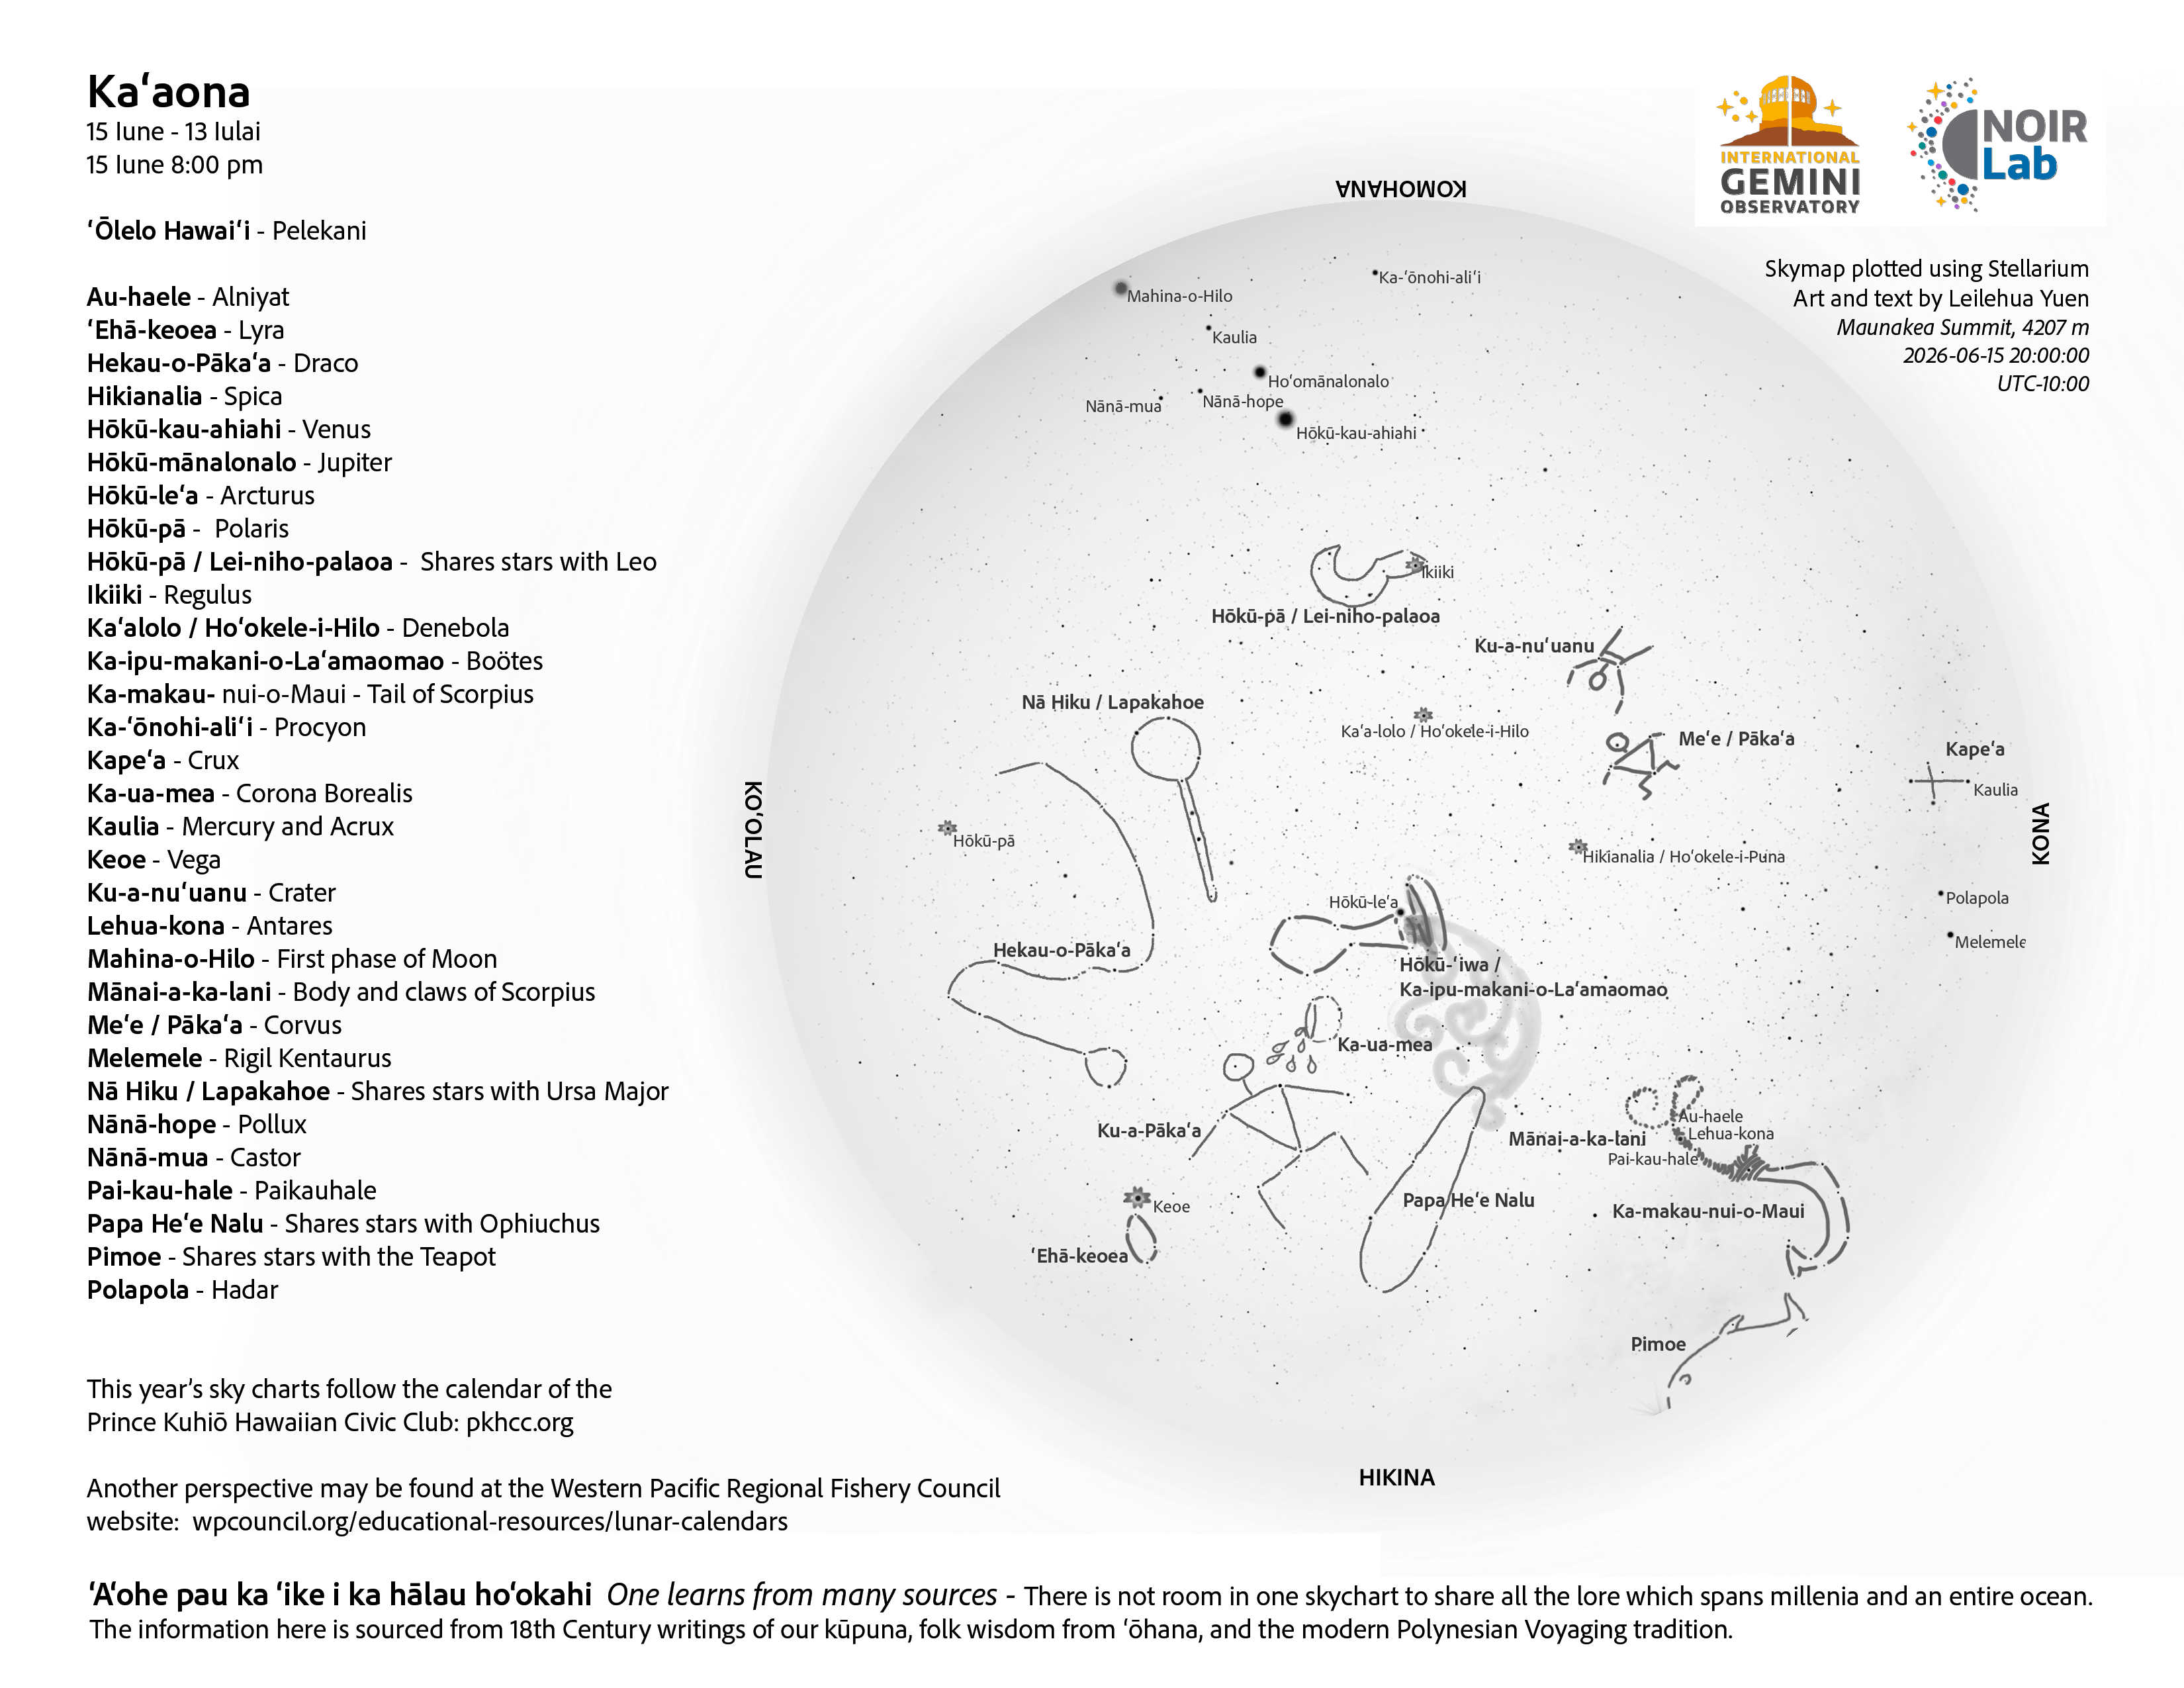

An evening view of the skies over Hawaiʻi for Kaʻaona 2026 (15 June–13 July).

Credit: NOIRLab/NSF/AURA/L. Yuen